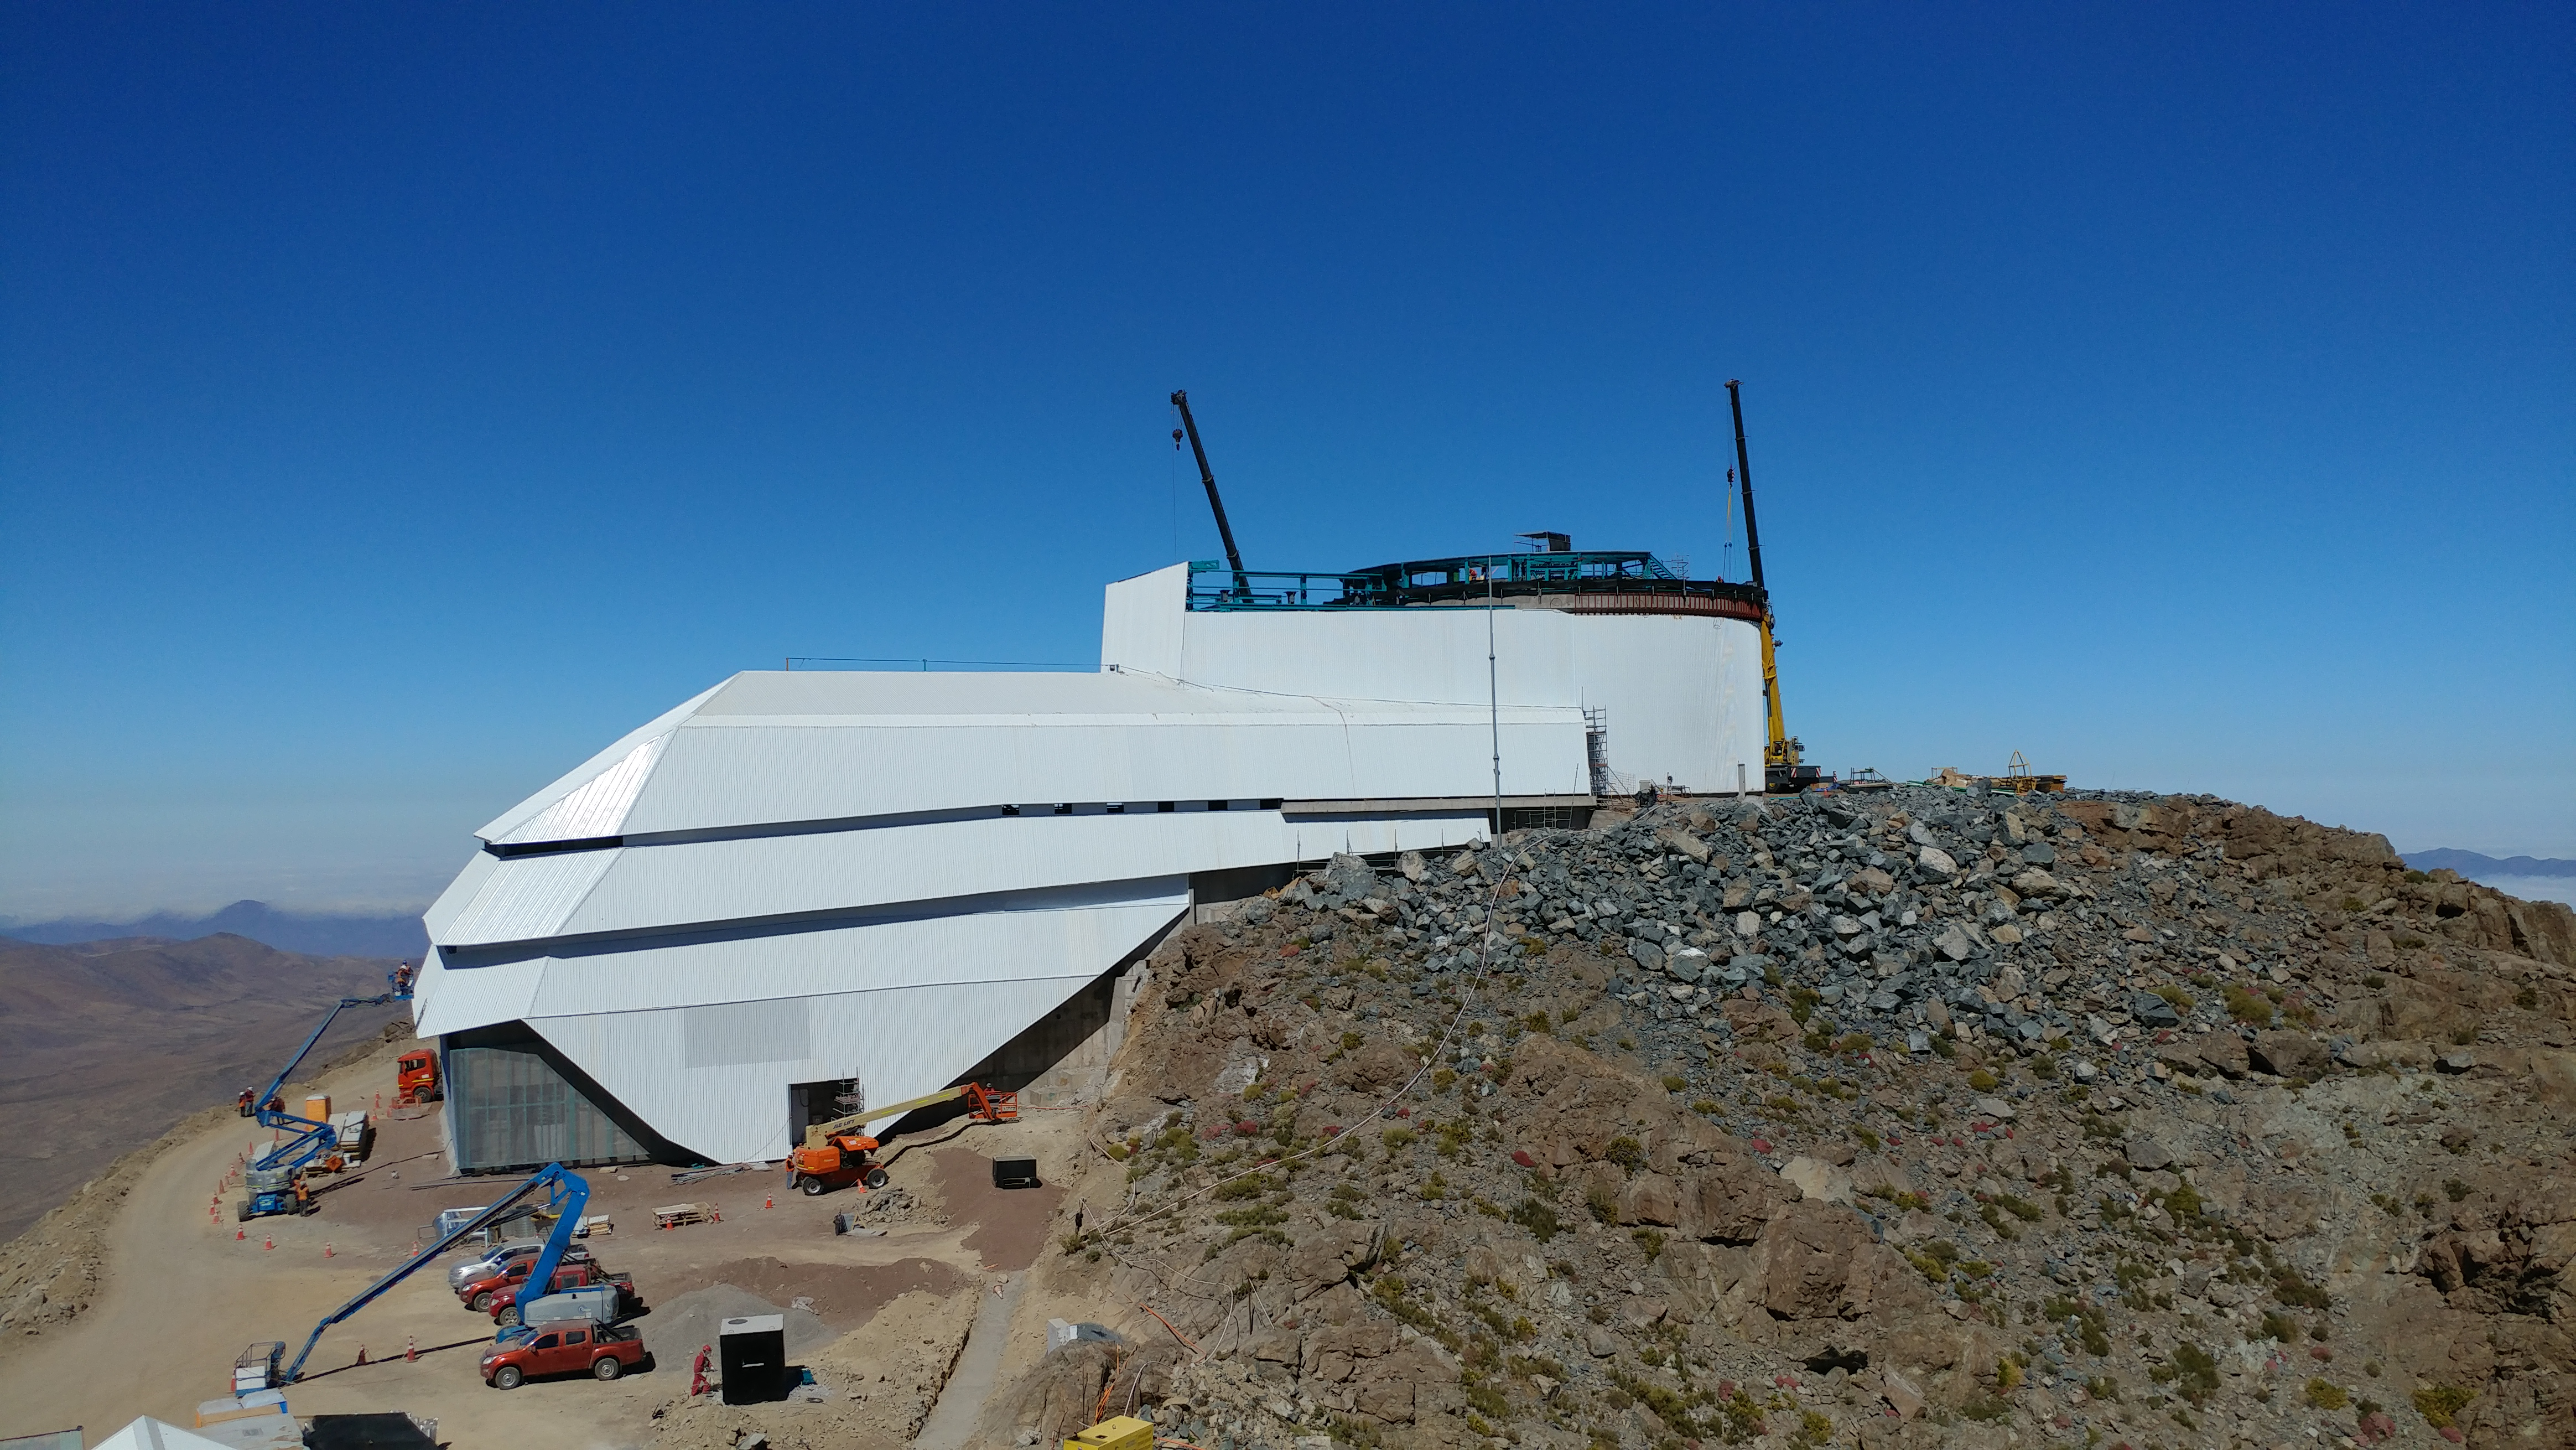

November Construction Update

General view of the LSST Observatory

Credit: Rubin Observatory/NSF/AURA